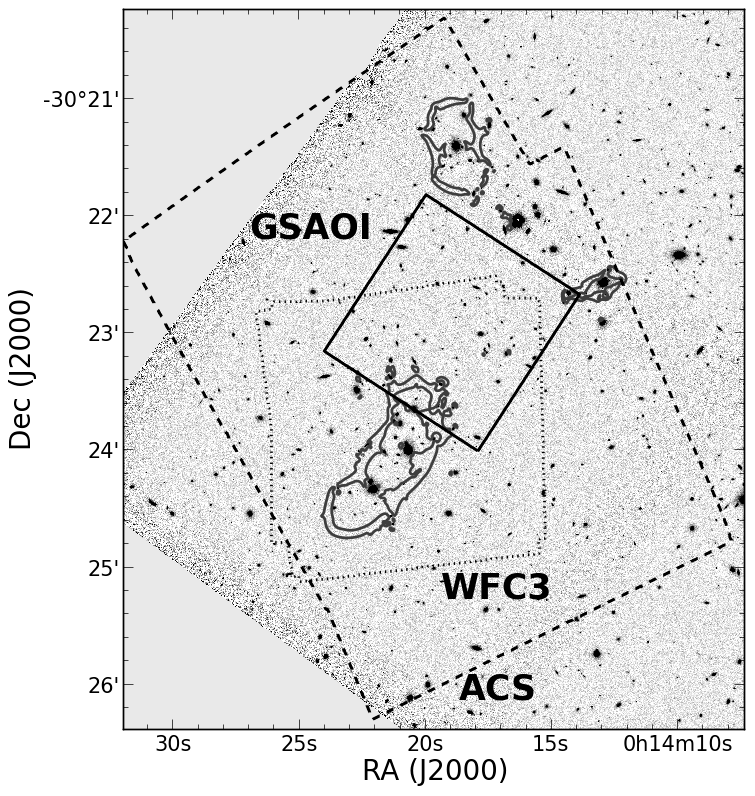

Gemini Frontier Fields

Credit: NOIRLab